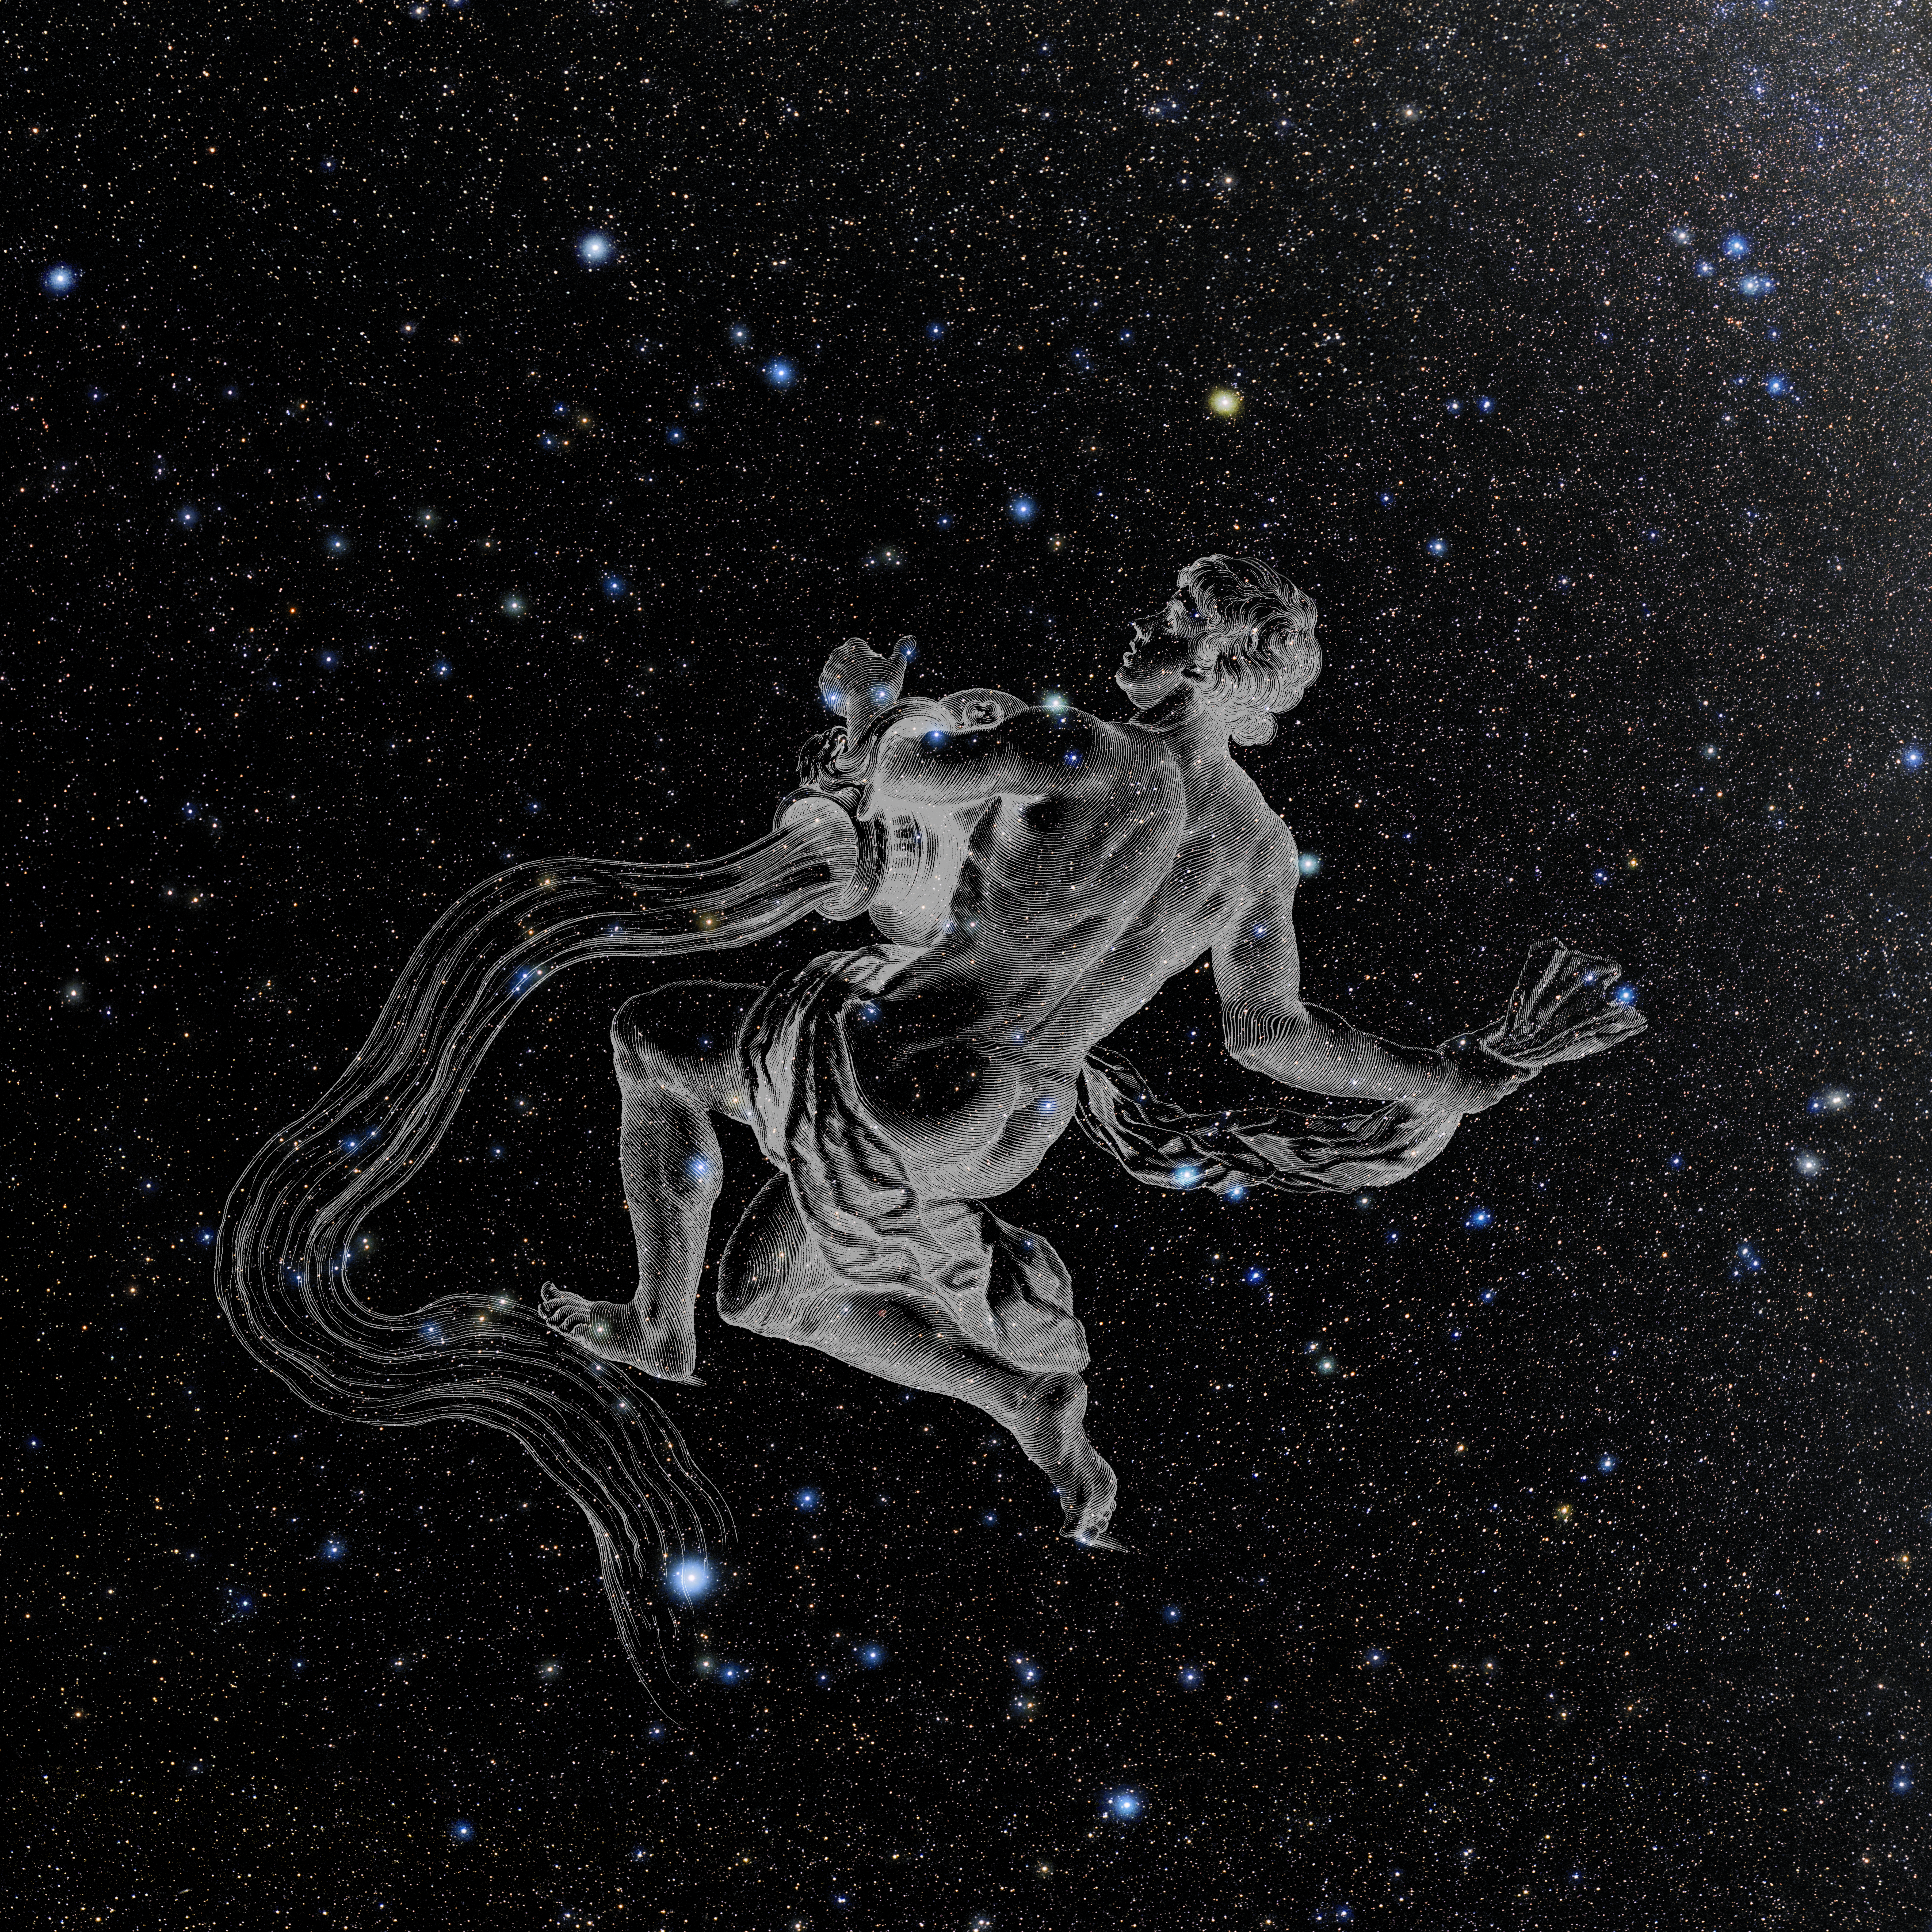

Aquarius with Hevelius Drawing

Photo of the constellation Aquarius from NOIRLab's 88 Constellations project showing Johannes Hevelius drawing of the constellation in Uranographia, his celestial catalogue in 1690.
Here is the version with the constellation 'stick figure' and here the unannotated version.

Credit: E. Slawik/NOIRLab/NSF/AURA/M. Zamani/J. Hevelius/NASA Universe of Learning/USNO/STScI